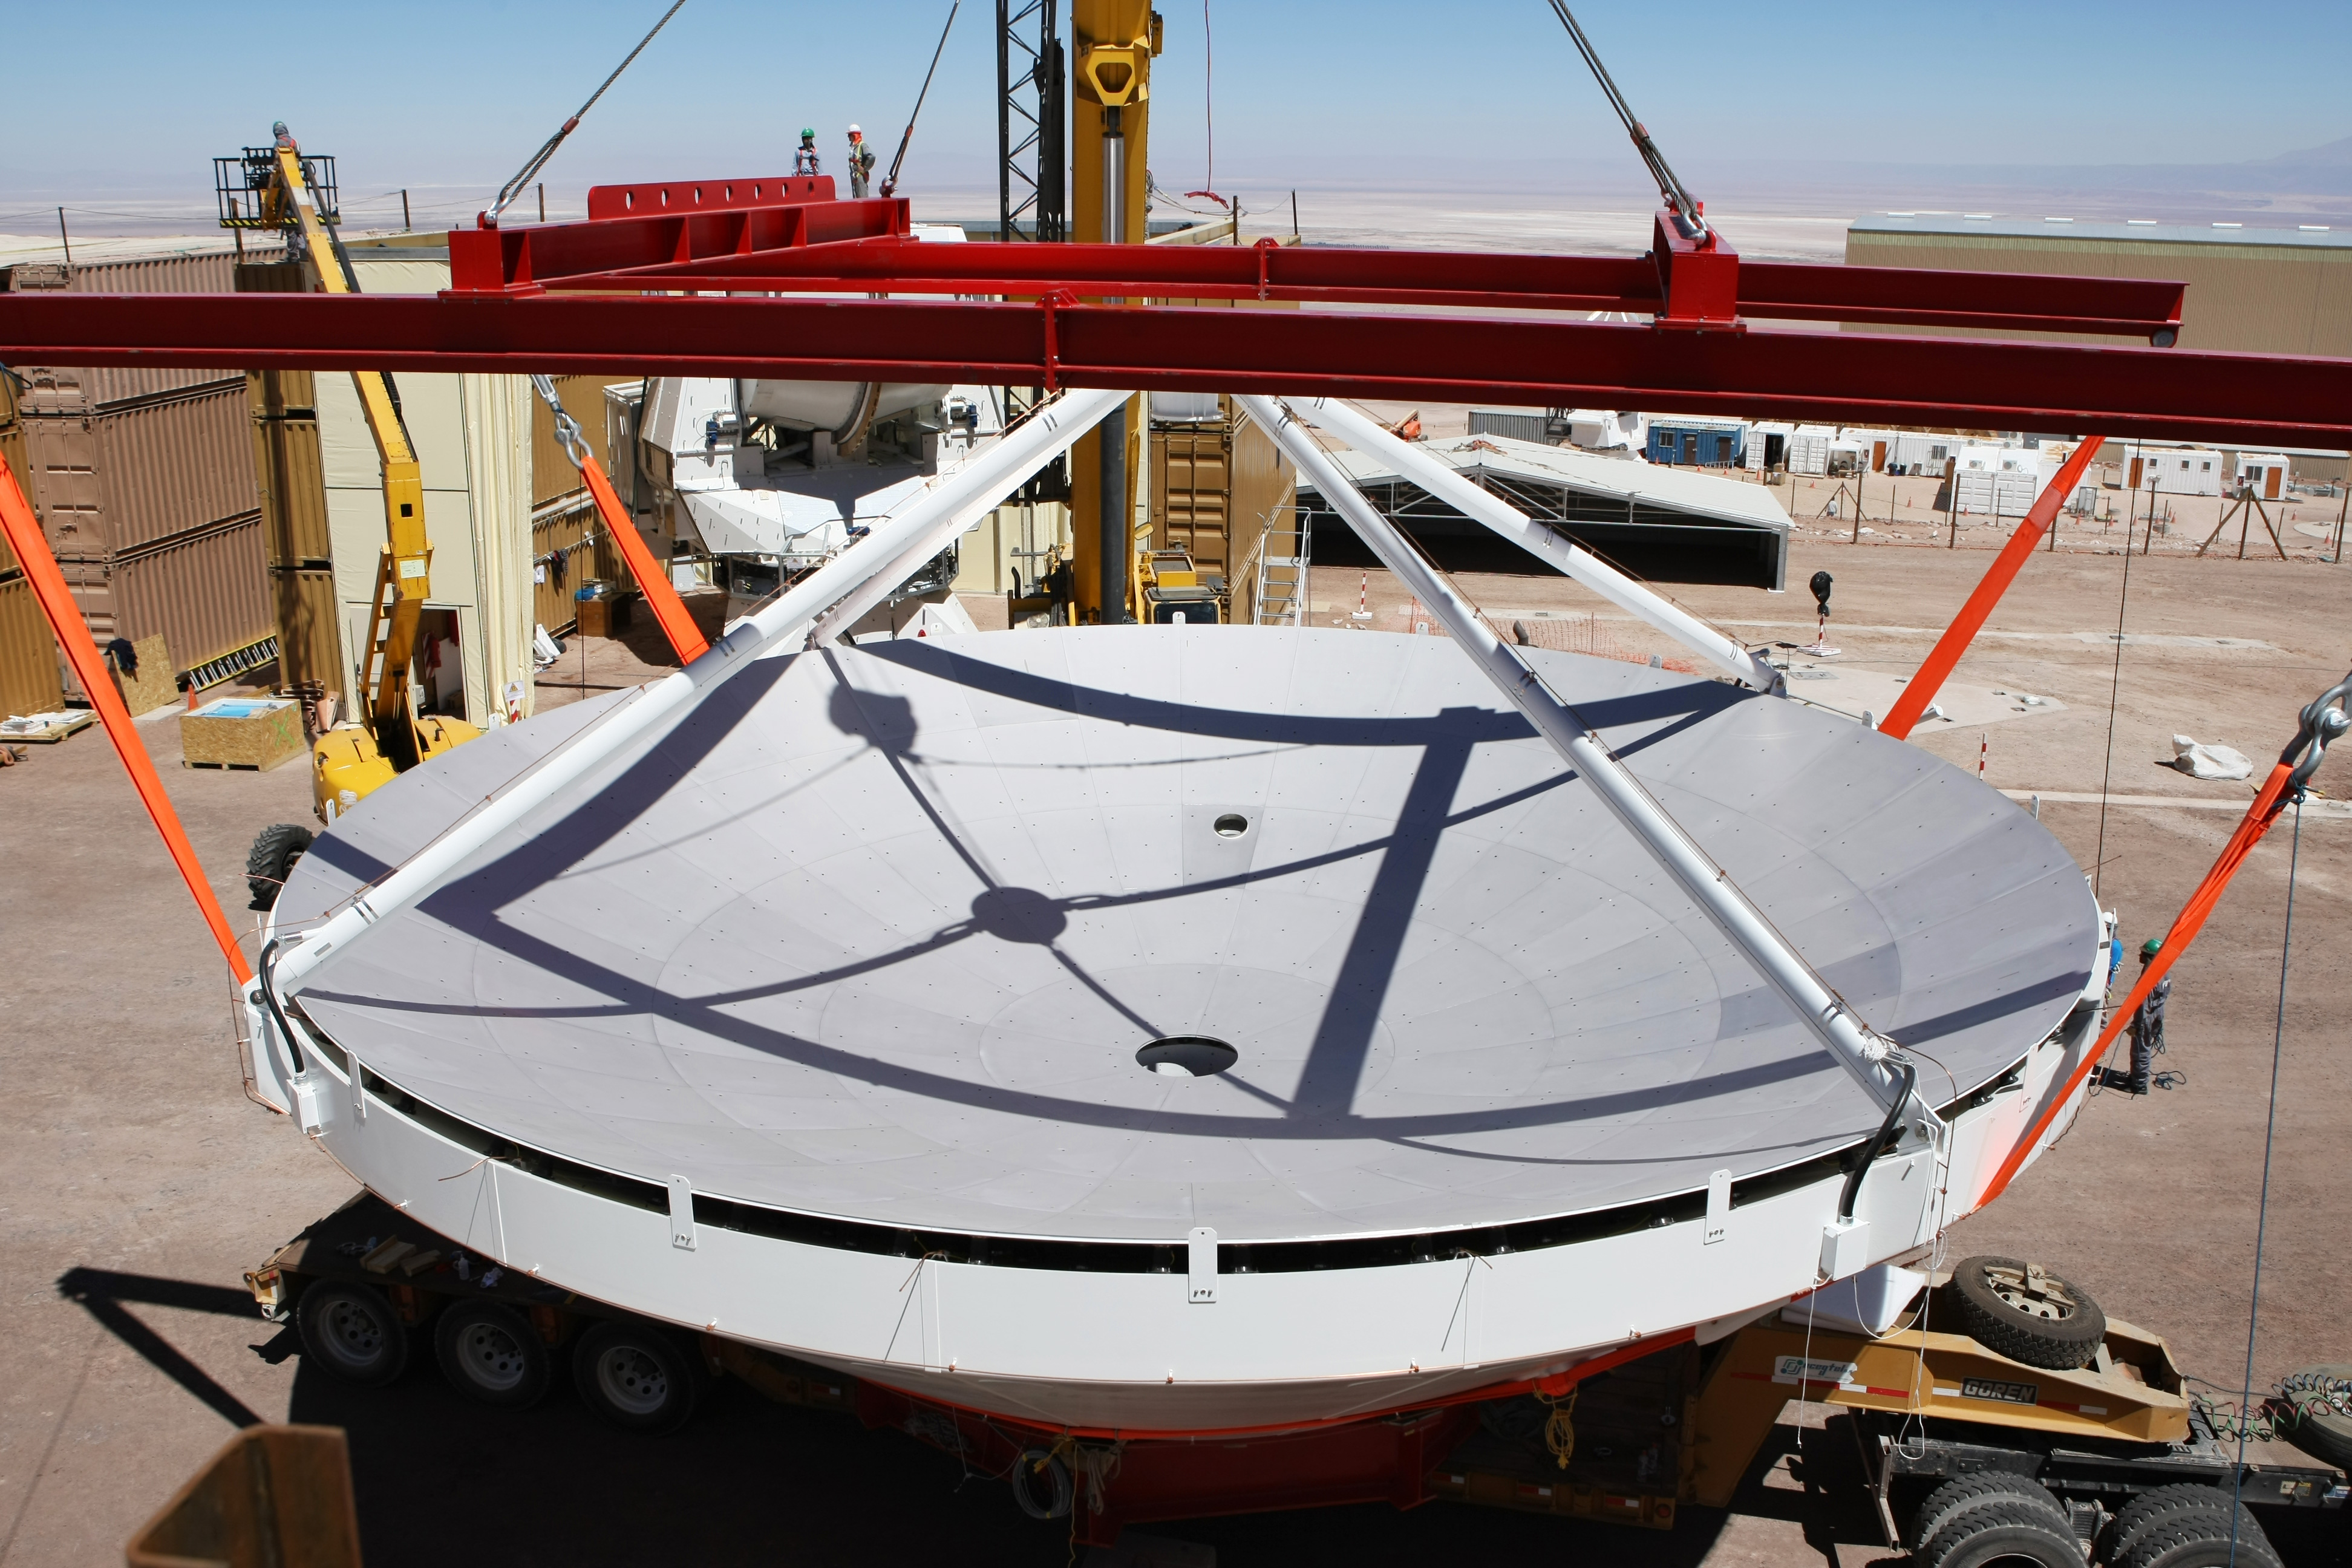

Image of the assembly of the second European antenna

Image of the assembly of the second European antenna for ALMA. ALMA, the largest ground-based astronomy project in existence, will ultimately be comprised of a giant array of 12-m submillimeter quality antennas.

Credit: ESO